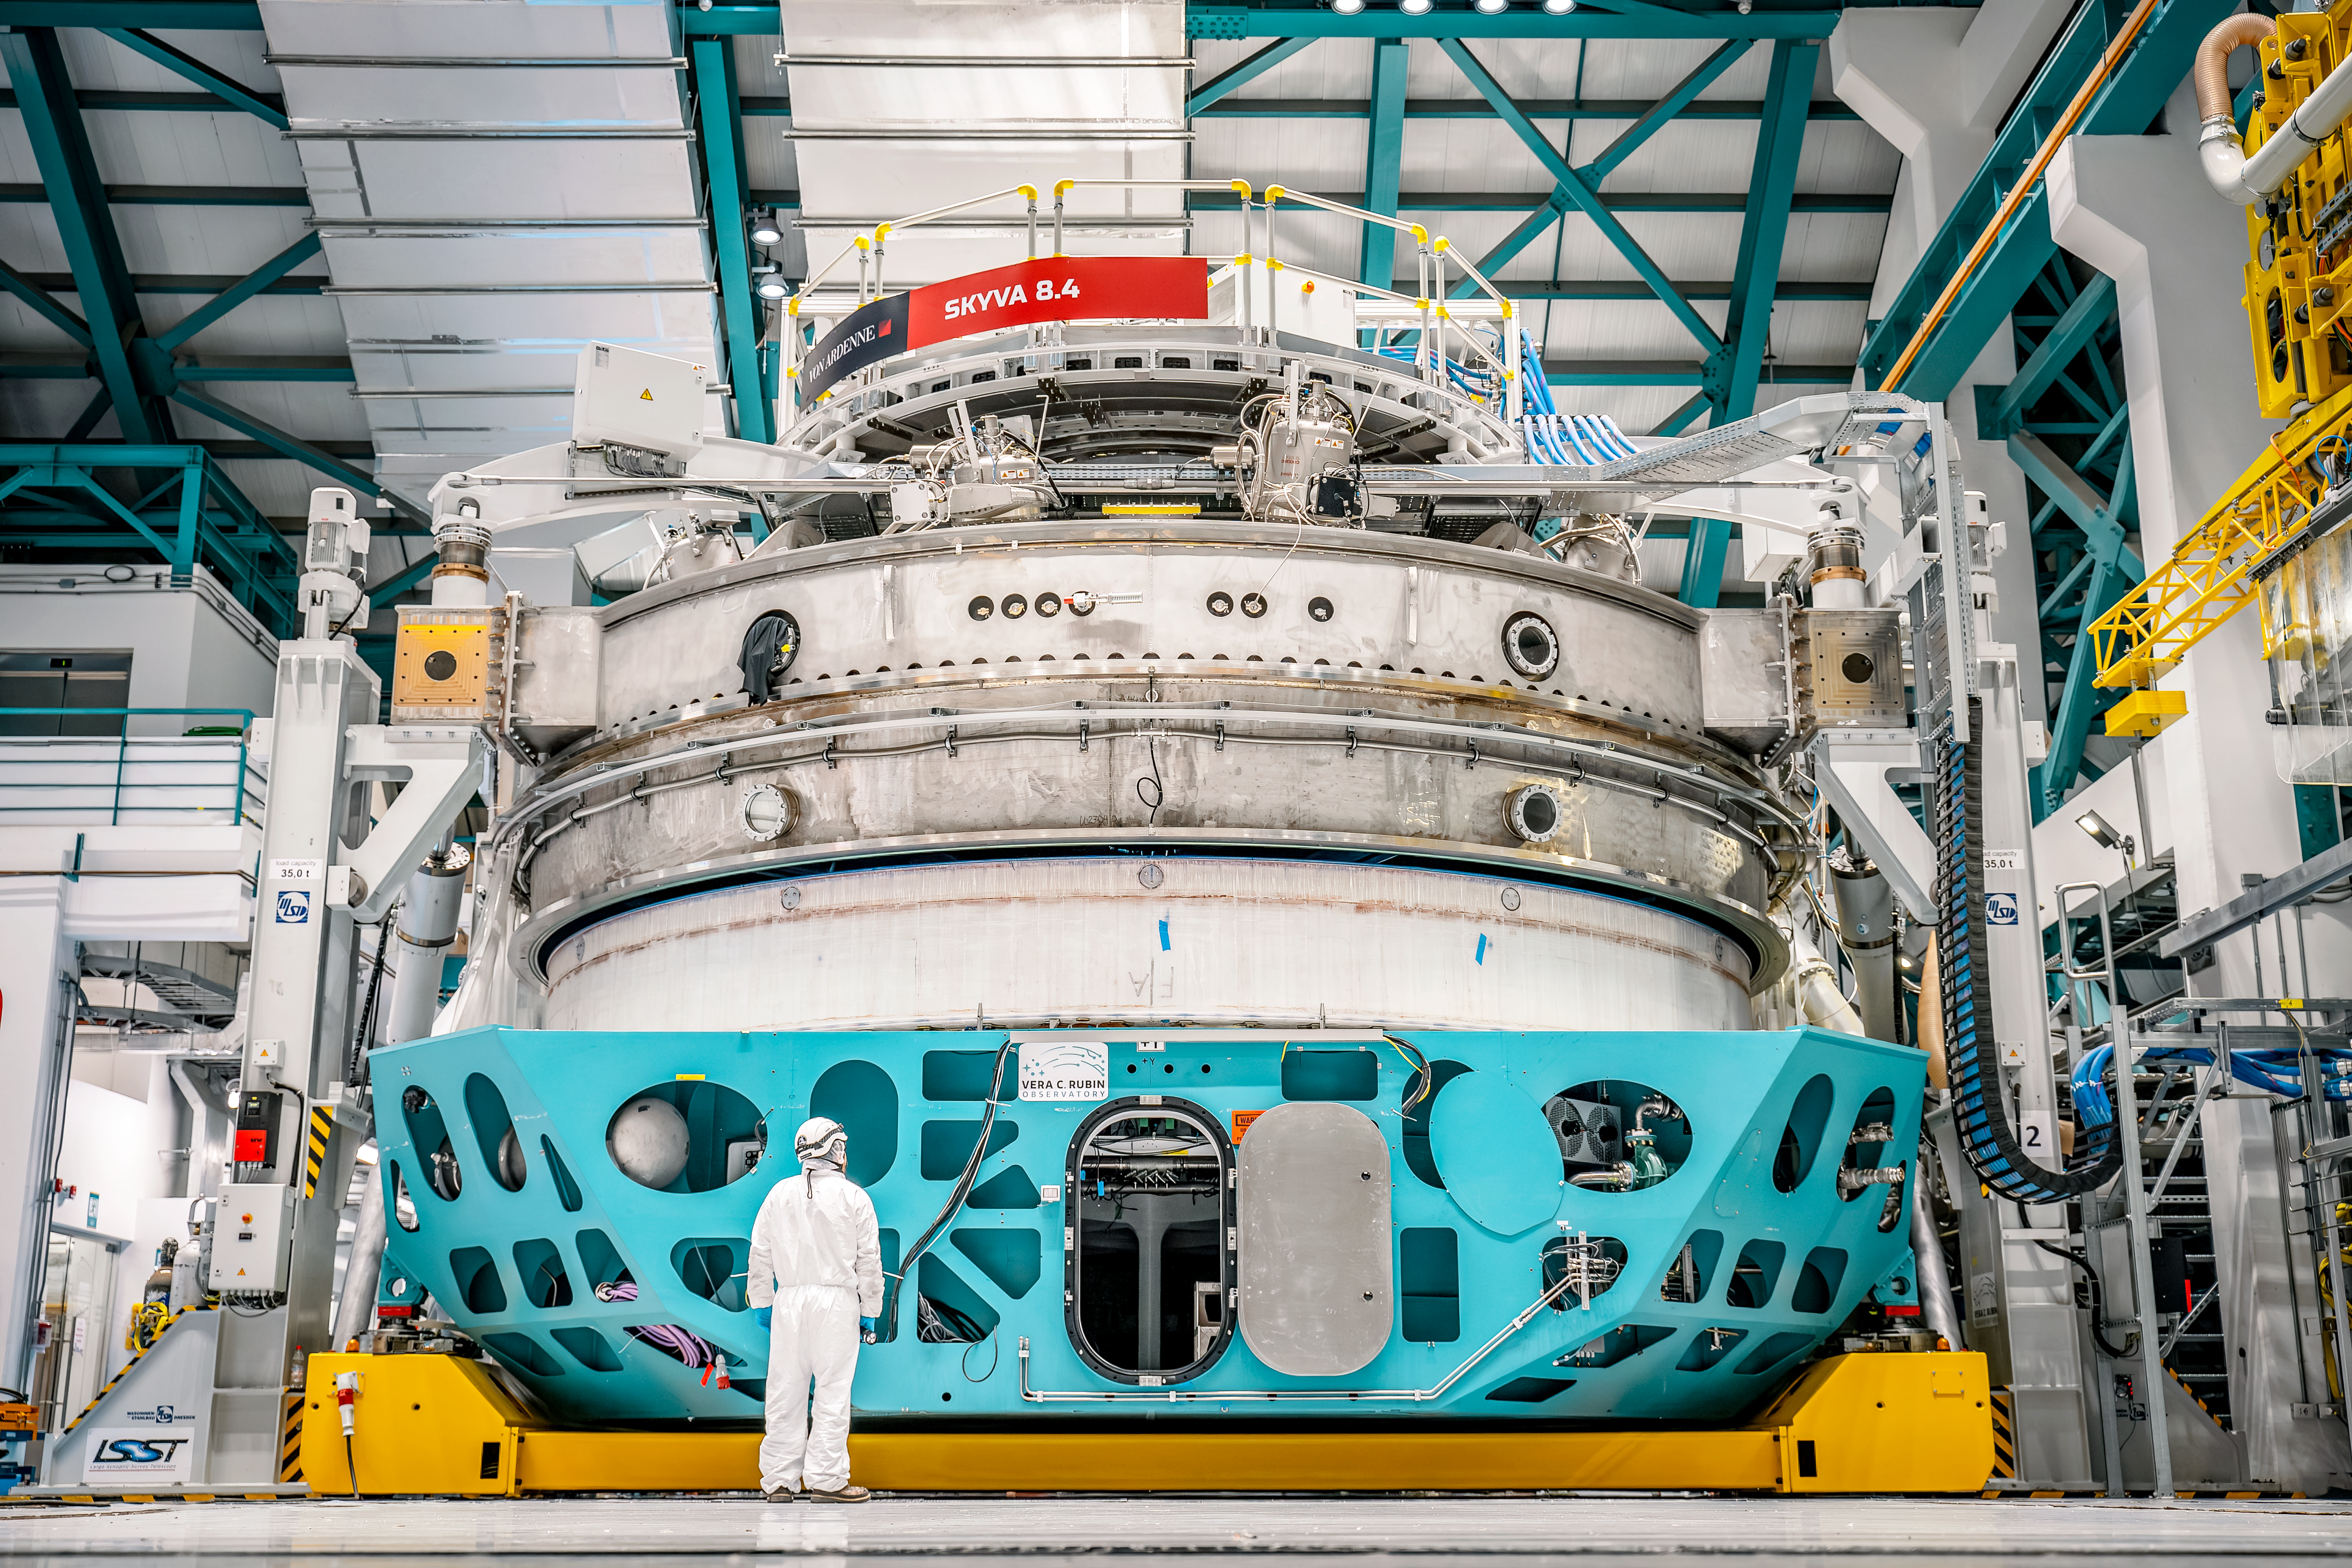

Inside Rubin Observatory April 2024

Equipment inside Rubin Observatory in April 2024, where the team is getting the primary mirror ready for coating

Credit: Rubin Observatory/NSF/AURA/A. Pizarro D.